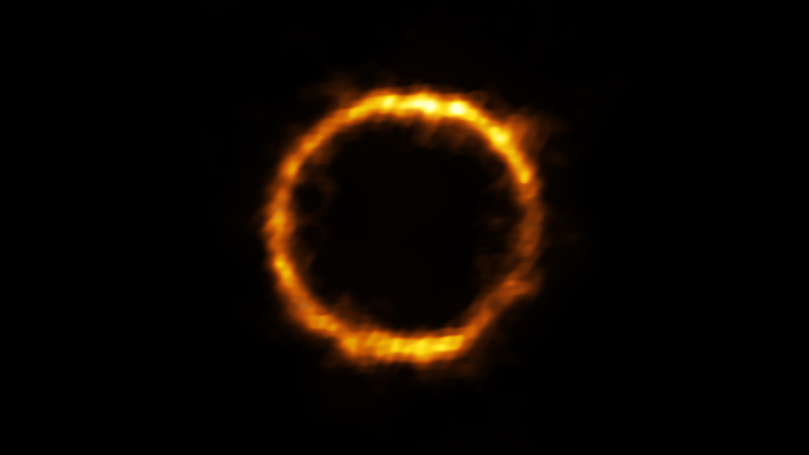

Lensed view of SPT0418-47

Astronomers using ALMA, in which the ESO is a partner, have revealed an extremely distant galaxy that looks surprisingly like our Milky Way. The galaxy, SPT0418-47, is gravitationally lensed by a nearby galaxy, appearing in the sky as a near-perfect ring of light.

Credit: ALMA (ESO/NAOJ/NRAO), Rizzo et al.